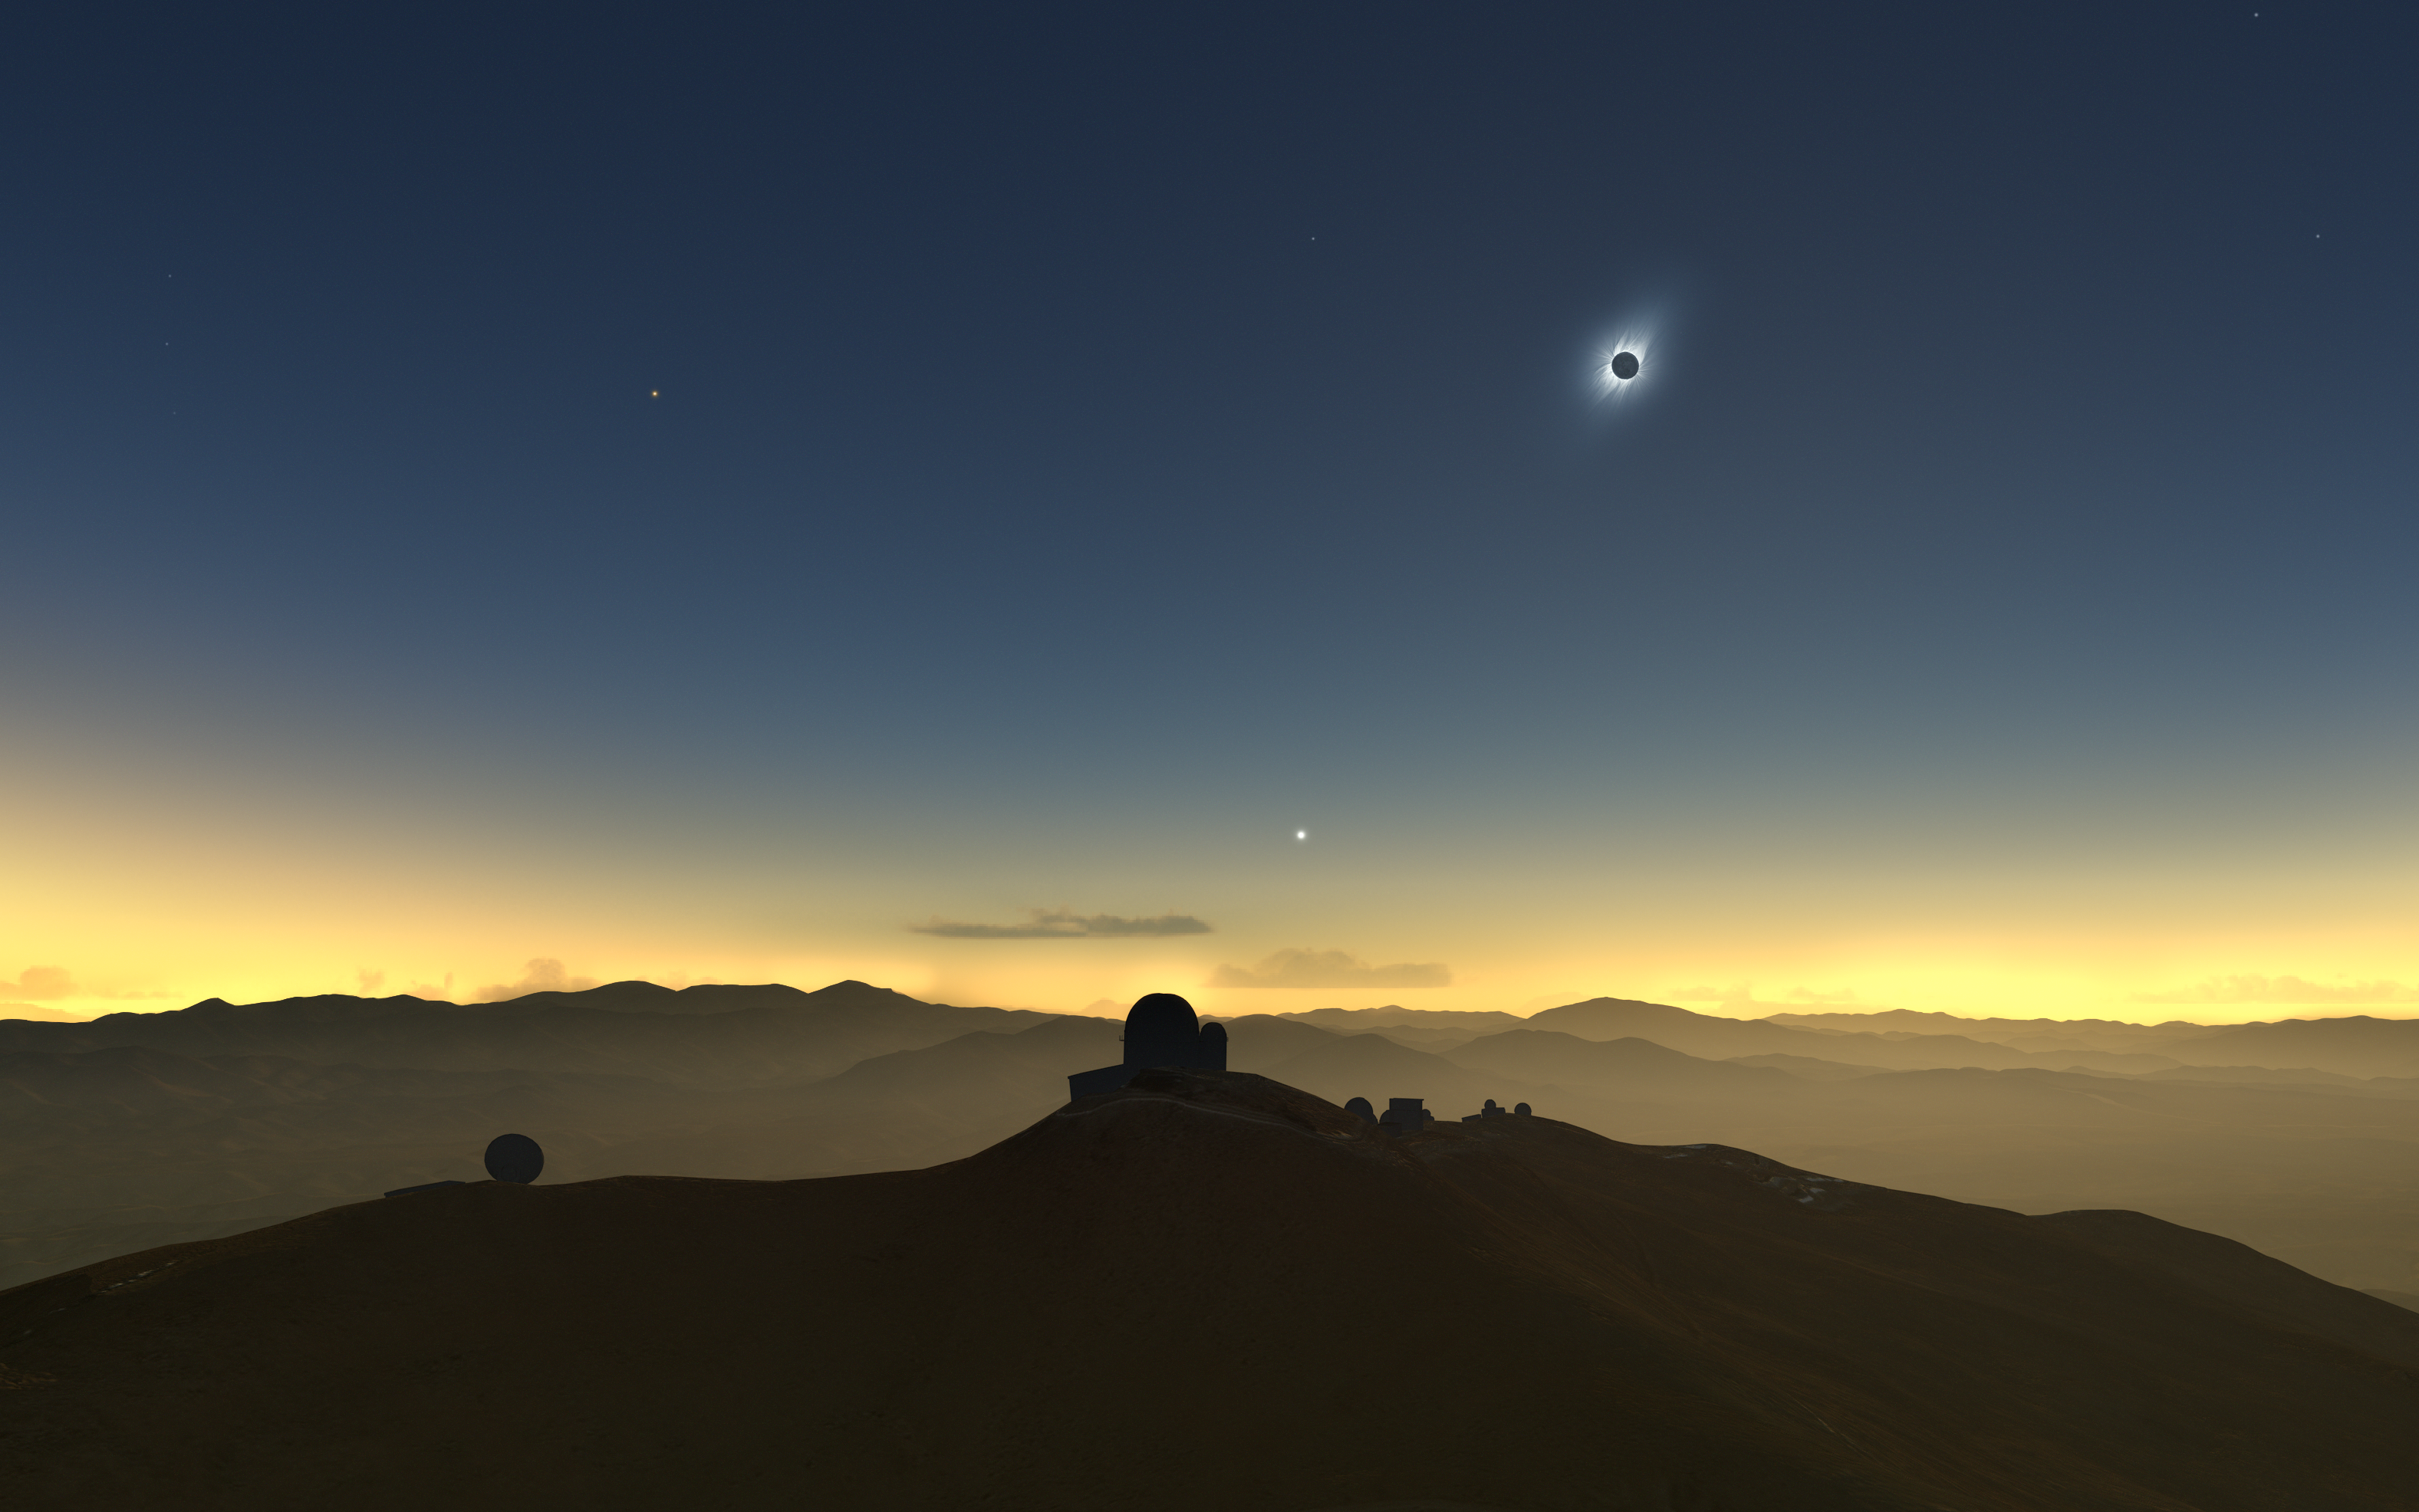

Clear-weather simulation of the 2019 eclipse viewed from La Silla

This artist’s impression shows how the total solar eclipse of 2 July 2019 could appear from ESO’s La Silla Observatory in Chile if there are no clouds. The Sun will be quite low in the western sky and, if the skies are clear, several planets and bright stars should be also visible.

Credit: M. Druckmüller, P. Aniol, K. Delcourte, P. Horálek, L. Calçada/ESO